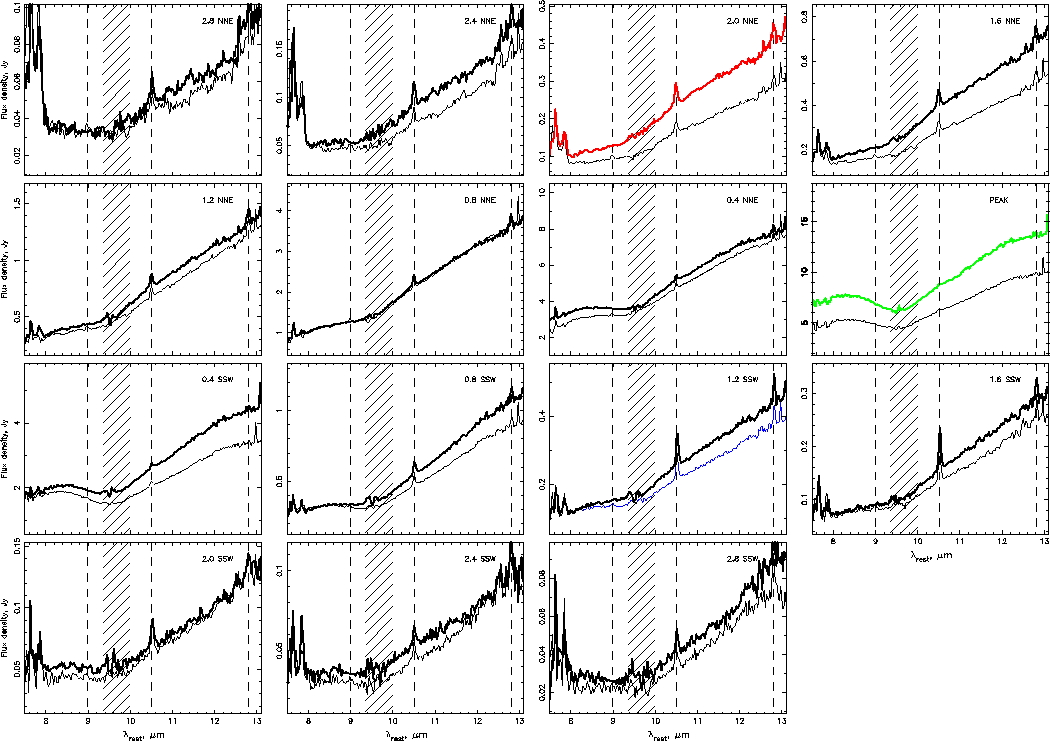

Spectra extracted in steps along the slits

8-13 um spectra extracted in 0.4" steps along the slits shown on the acquisition image. Considerable variations in spectral slope, silicate feature depth and profile and emission line fluxes are seen over the nucleus and narrow-line region of this AGN on sub-arcsecond scales.

Credit: International Gemini Observatory/NOIRLab/NSF/AURA